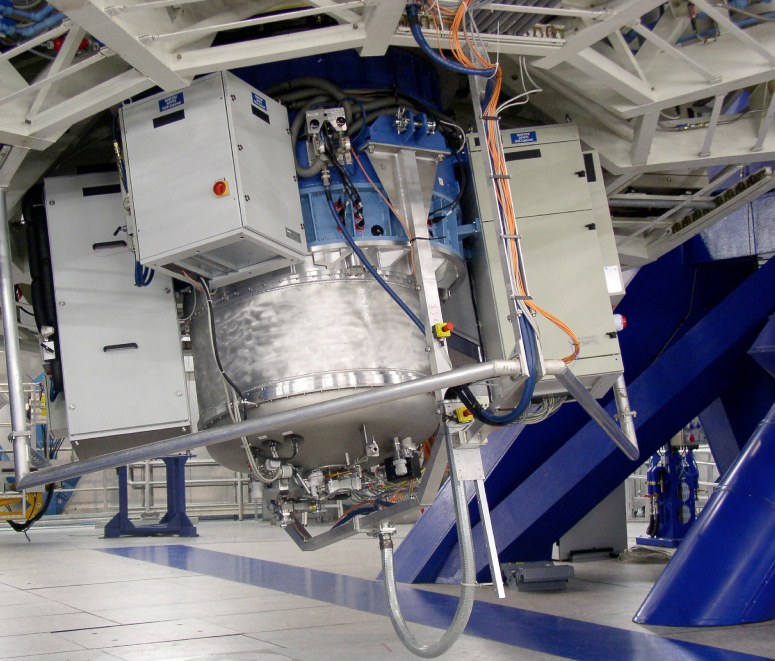

SINFONI at VLT Yepun, now fully assembled (July 2004)

SINFONI attached to the Cassegrain focus of the 8.2-m VLT Yepun telescope. SINFONI has two parts, the Near Infrared Integral Field Spectrograph, also known as SPIFFI (SPectrometer for Infrared Faint Field Imaging), and the Adaptive Optics Module.

Credit: ESO